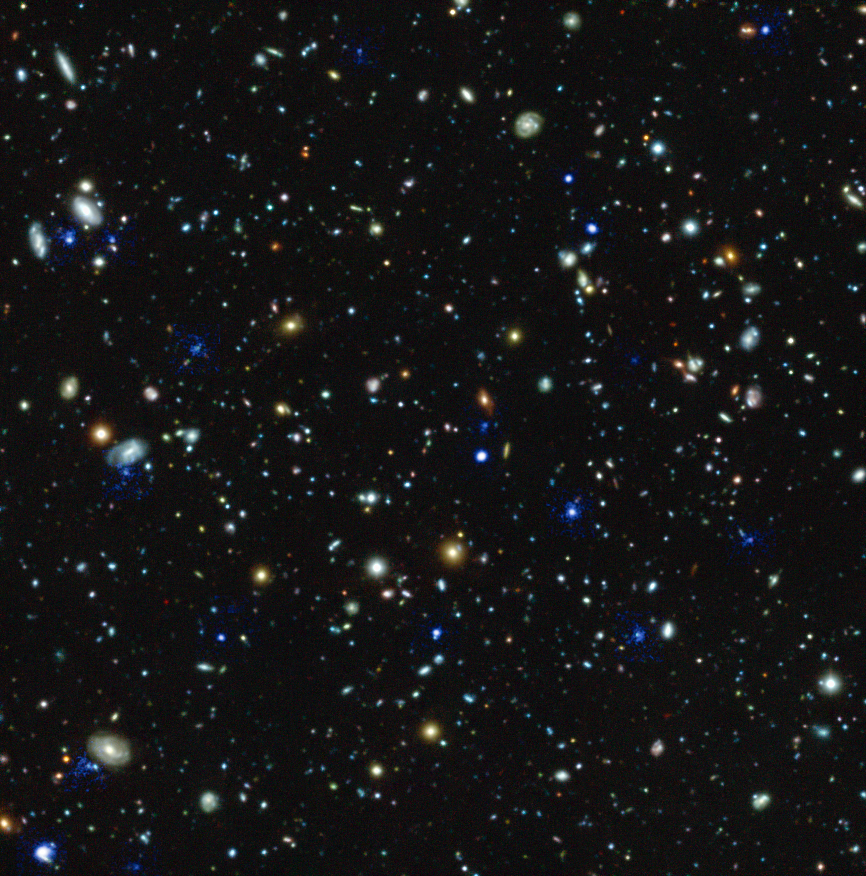

Glowing haloes around distant galaxies

This compound image shows the Hubble Ultra Deep Field region and highlights in blue the glowing haloes of gas around many distant galaxies discovered using the MUSE instrument on ESO's Very Large Telescope in Chile. The discovery of so many huge haloes, which radiate ultraviolet Lyma-alpha radiation, around many distant galaxies is one of the many results coming out of this very deep spectroscopic survey.

Credit: ESO/MUSE HUDF team.